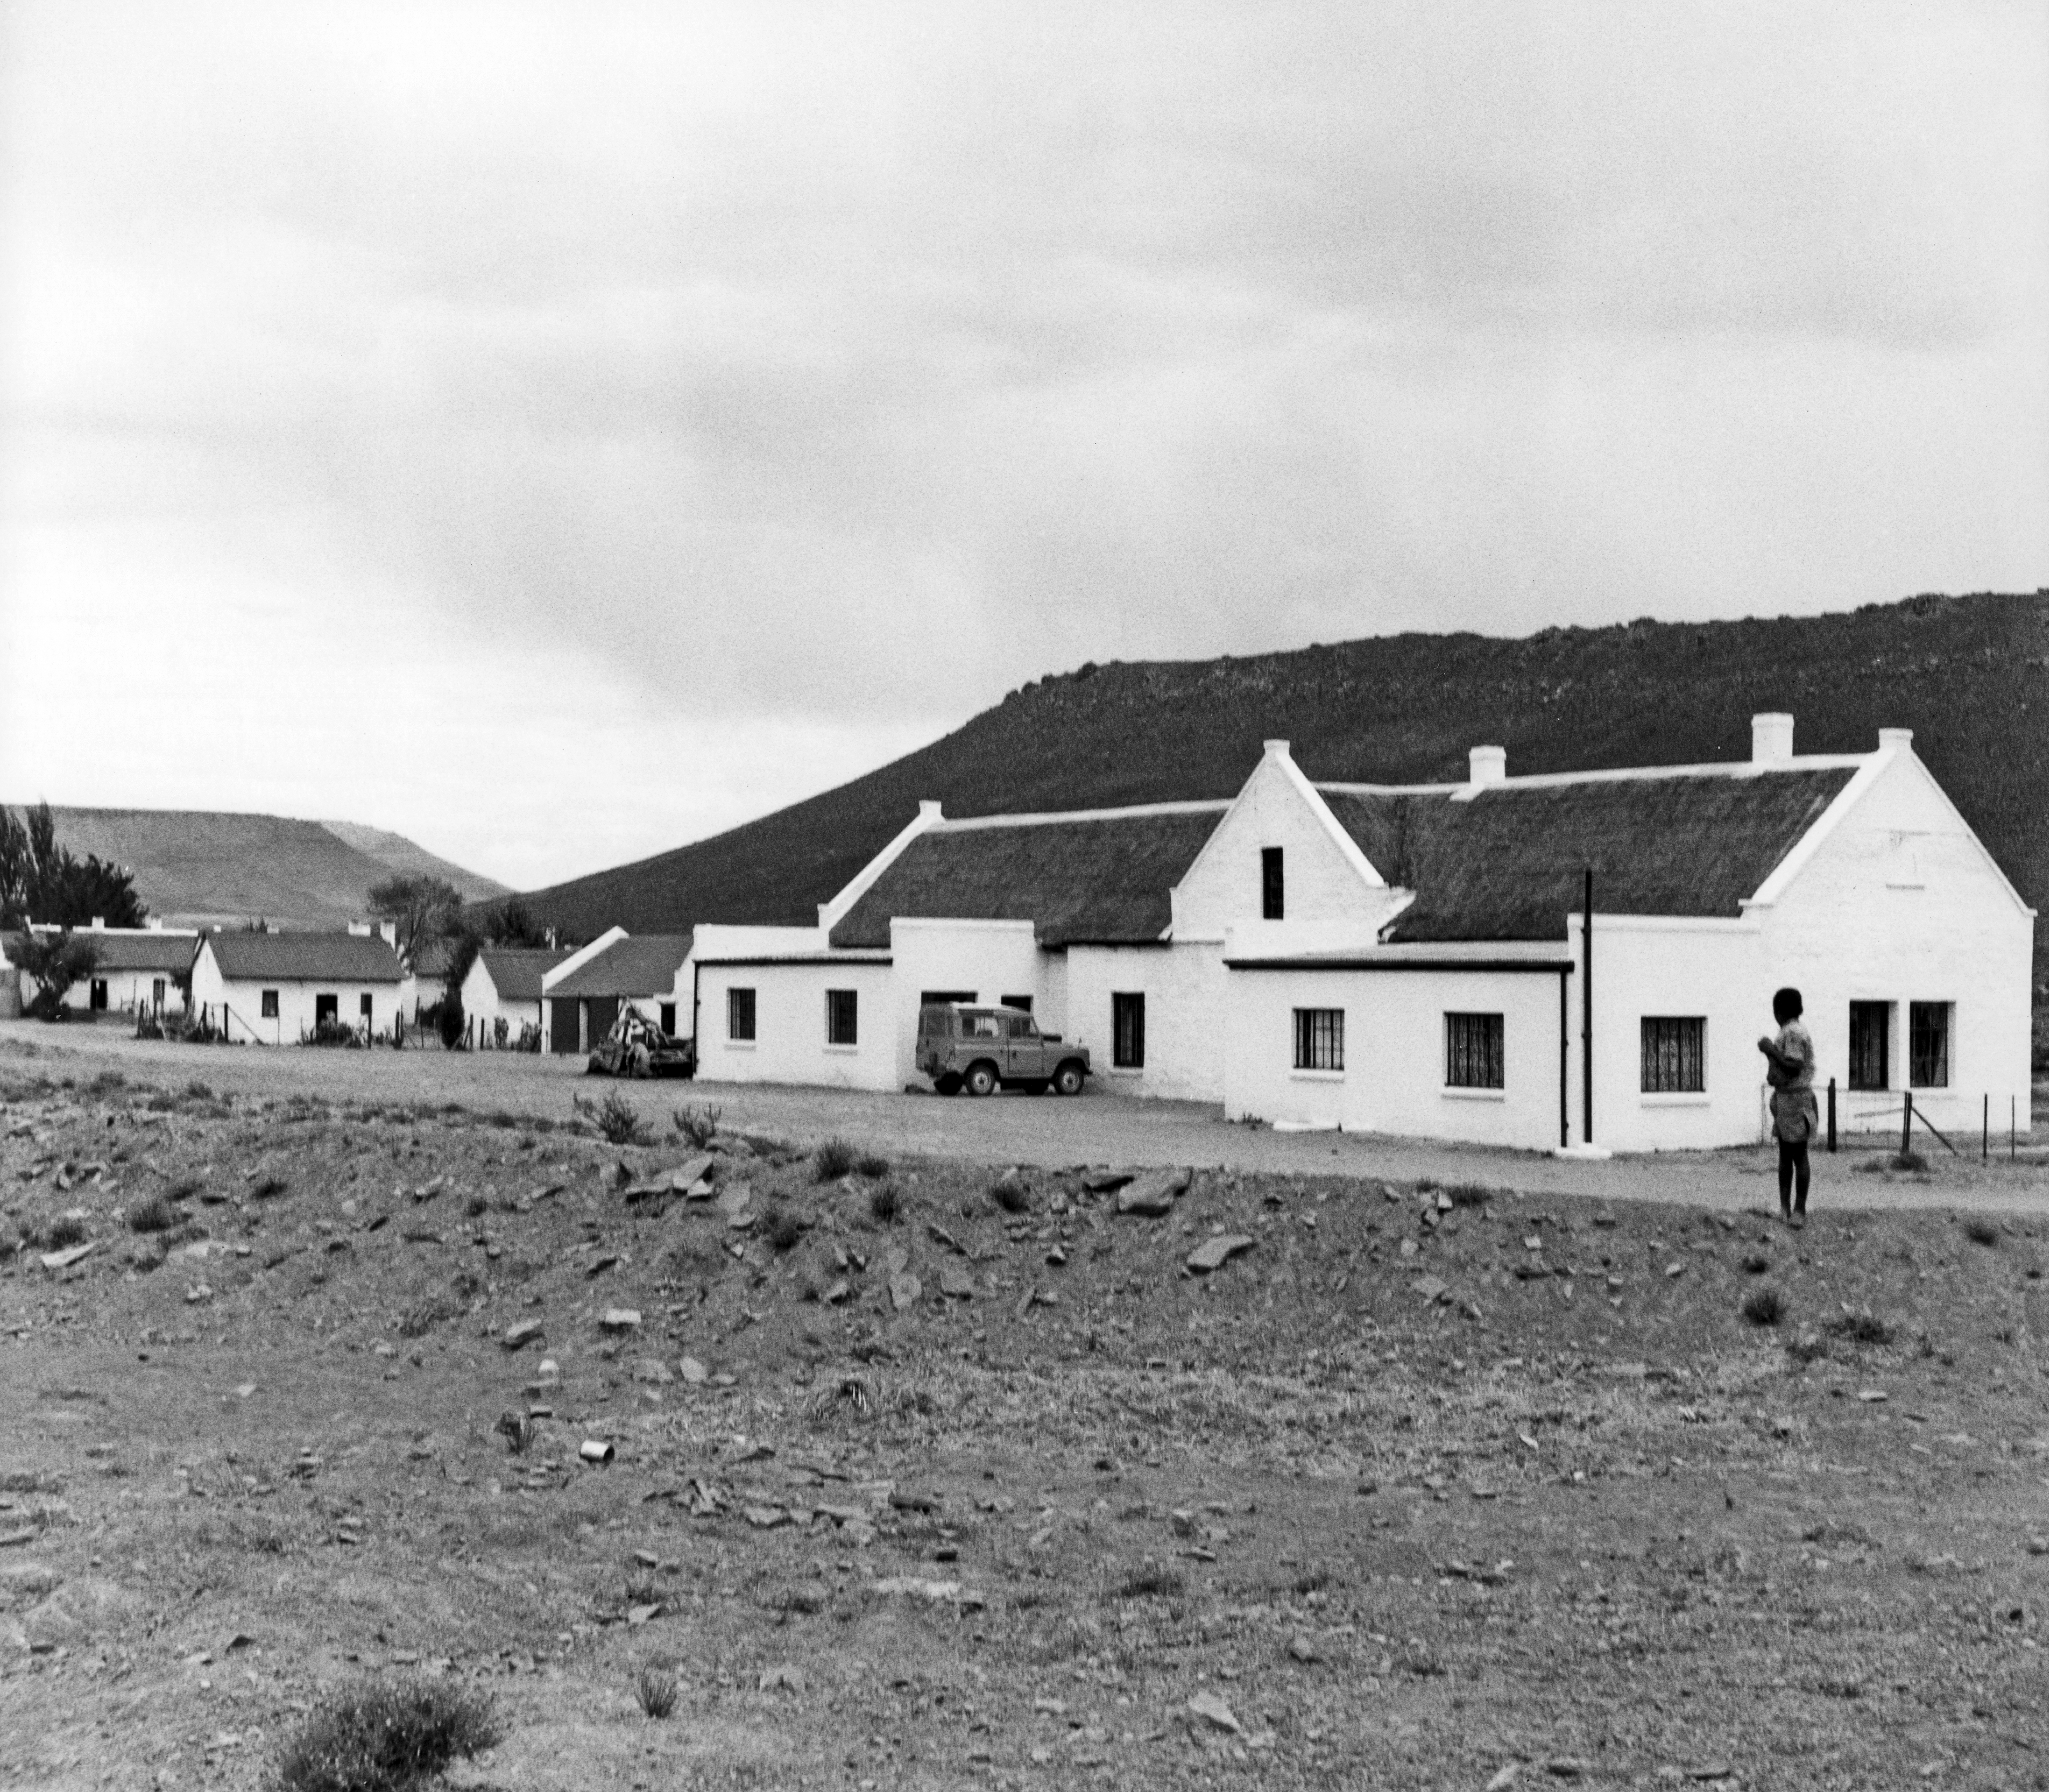

Klaverlei farm

1962, the old house of Kösters at Klaverlei Farm used by ESO for site testing.

Credit: ESO